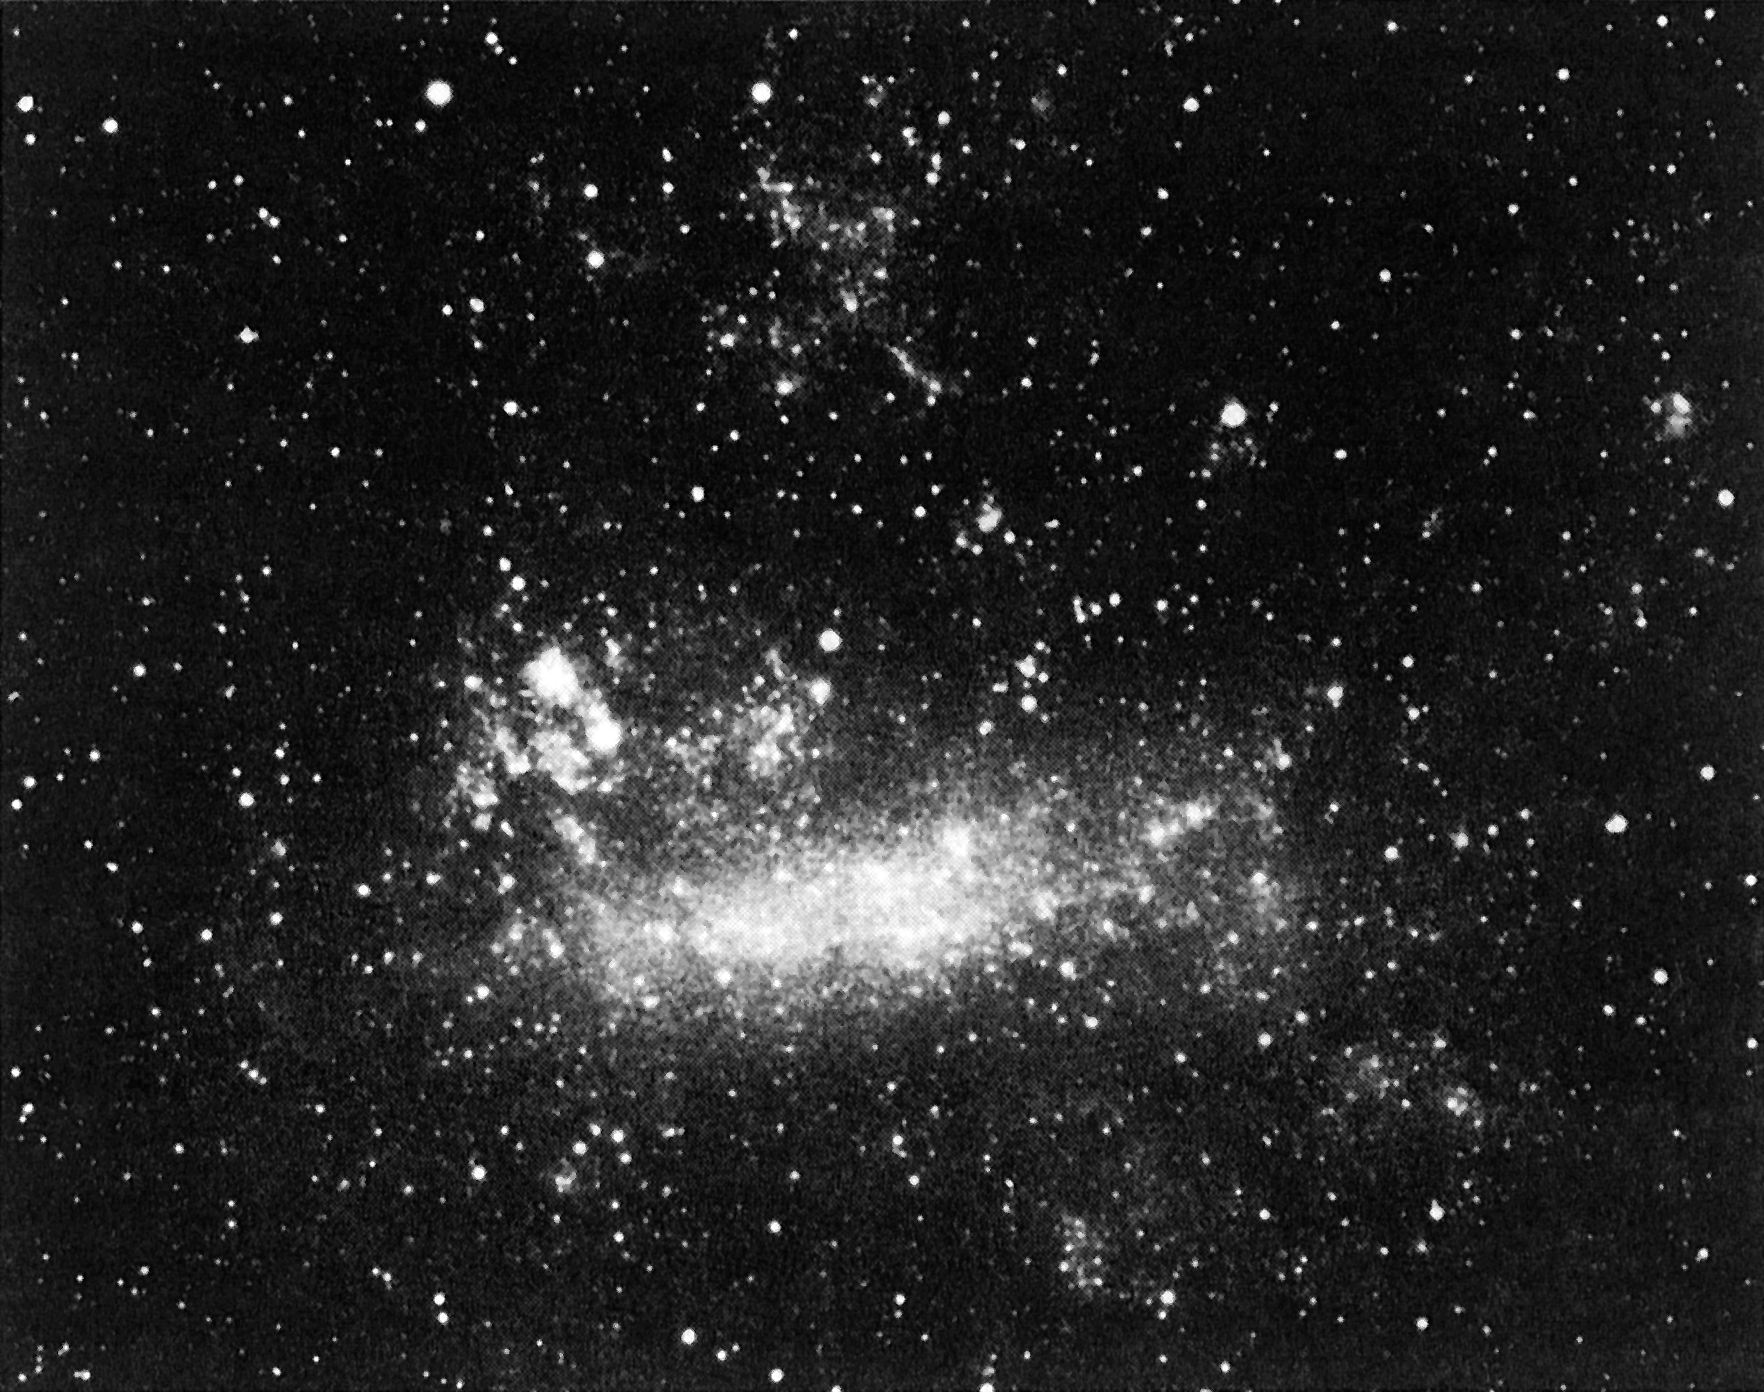

Bright supernova in the Large Magellanic Cloud (LMC)

This colour photo of the bright supernova in the Large Magellanic Cloud (LMC) was obtained with a 6 x 6 camera mounted piggy-back on a large telescope at the ESO La Silla Observatory, on February 25 at UT 01:00, two days after the supernova exploded. On this date, the supernova had reached visual magnitude 4.5. It is well visible, left of the centre and above the LMC main body as the lower right (round) of the two bright objects. The other object, which is extended and more diffuse, is the Tarantula Nebula. The distance to the LMC is about 180.000 light years and it is a satellite galaxy to our own, the Milky Way.

Credit: ESO